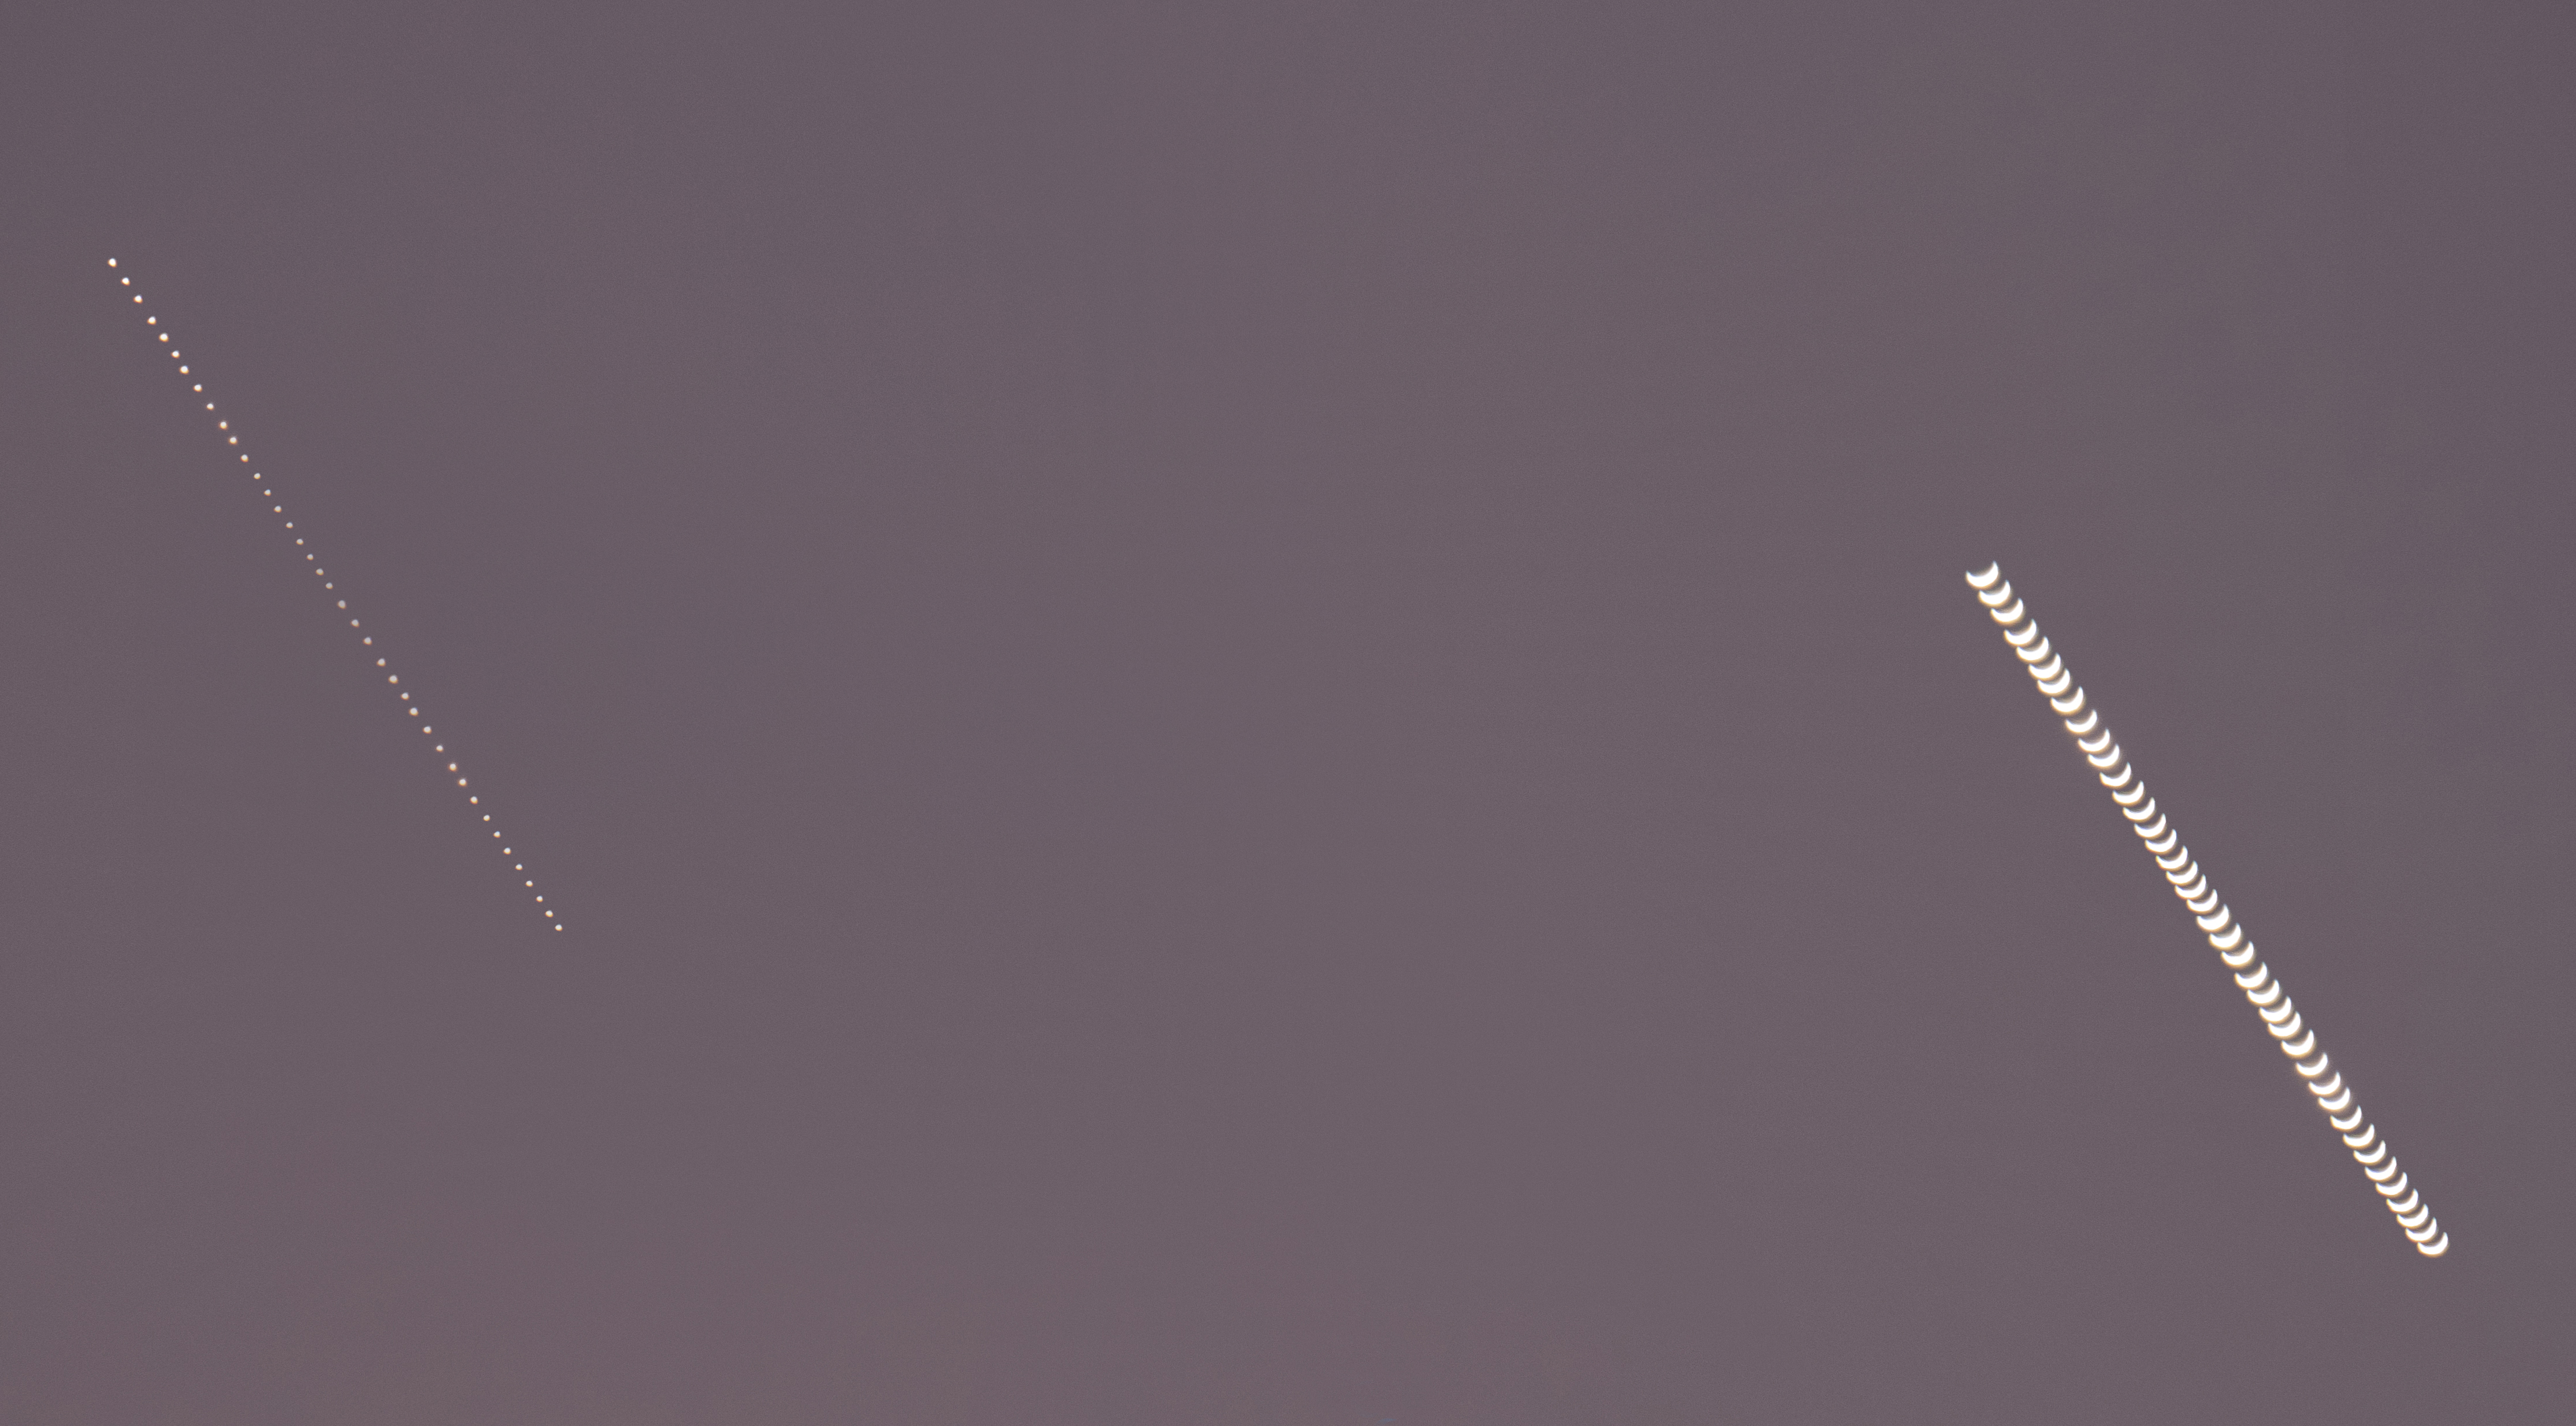

Venus and Mercury Trails

Photographer: Marcella Giulia Pace
Country: Italy

In this composite image, which receives an honourable mention in the Still images of phases of Venus category, both Mercury (left) and Venus (right) can be seen heading into the sunset. The phases of each are beautifully captured as they descend. Not all planets or moons in the Solar System show phases as viewed from Earth. This phenomenon occurs because the orbits of Venus and Mercury are positioned between Earth’s orbit and the Sun, sometimes allowing us to see only part of the illuminated portion of each planet. These phases are similar to the phases we see of our own Moon.

Also see image in Zenodo: https://doi.org/10.5281/zenodo.10359166

Credit: Marcella Giulia Pace (CC BY 4.0)